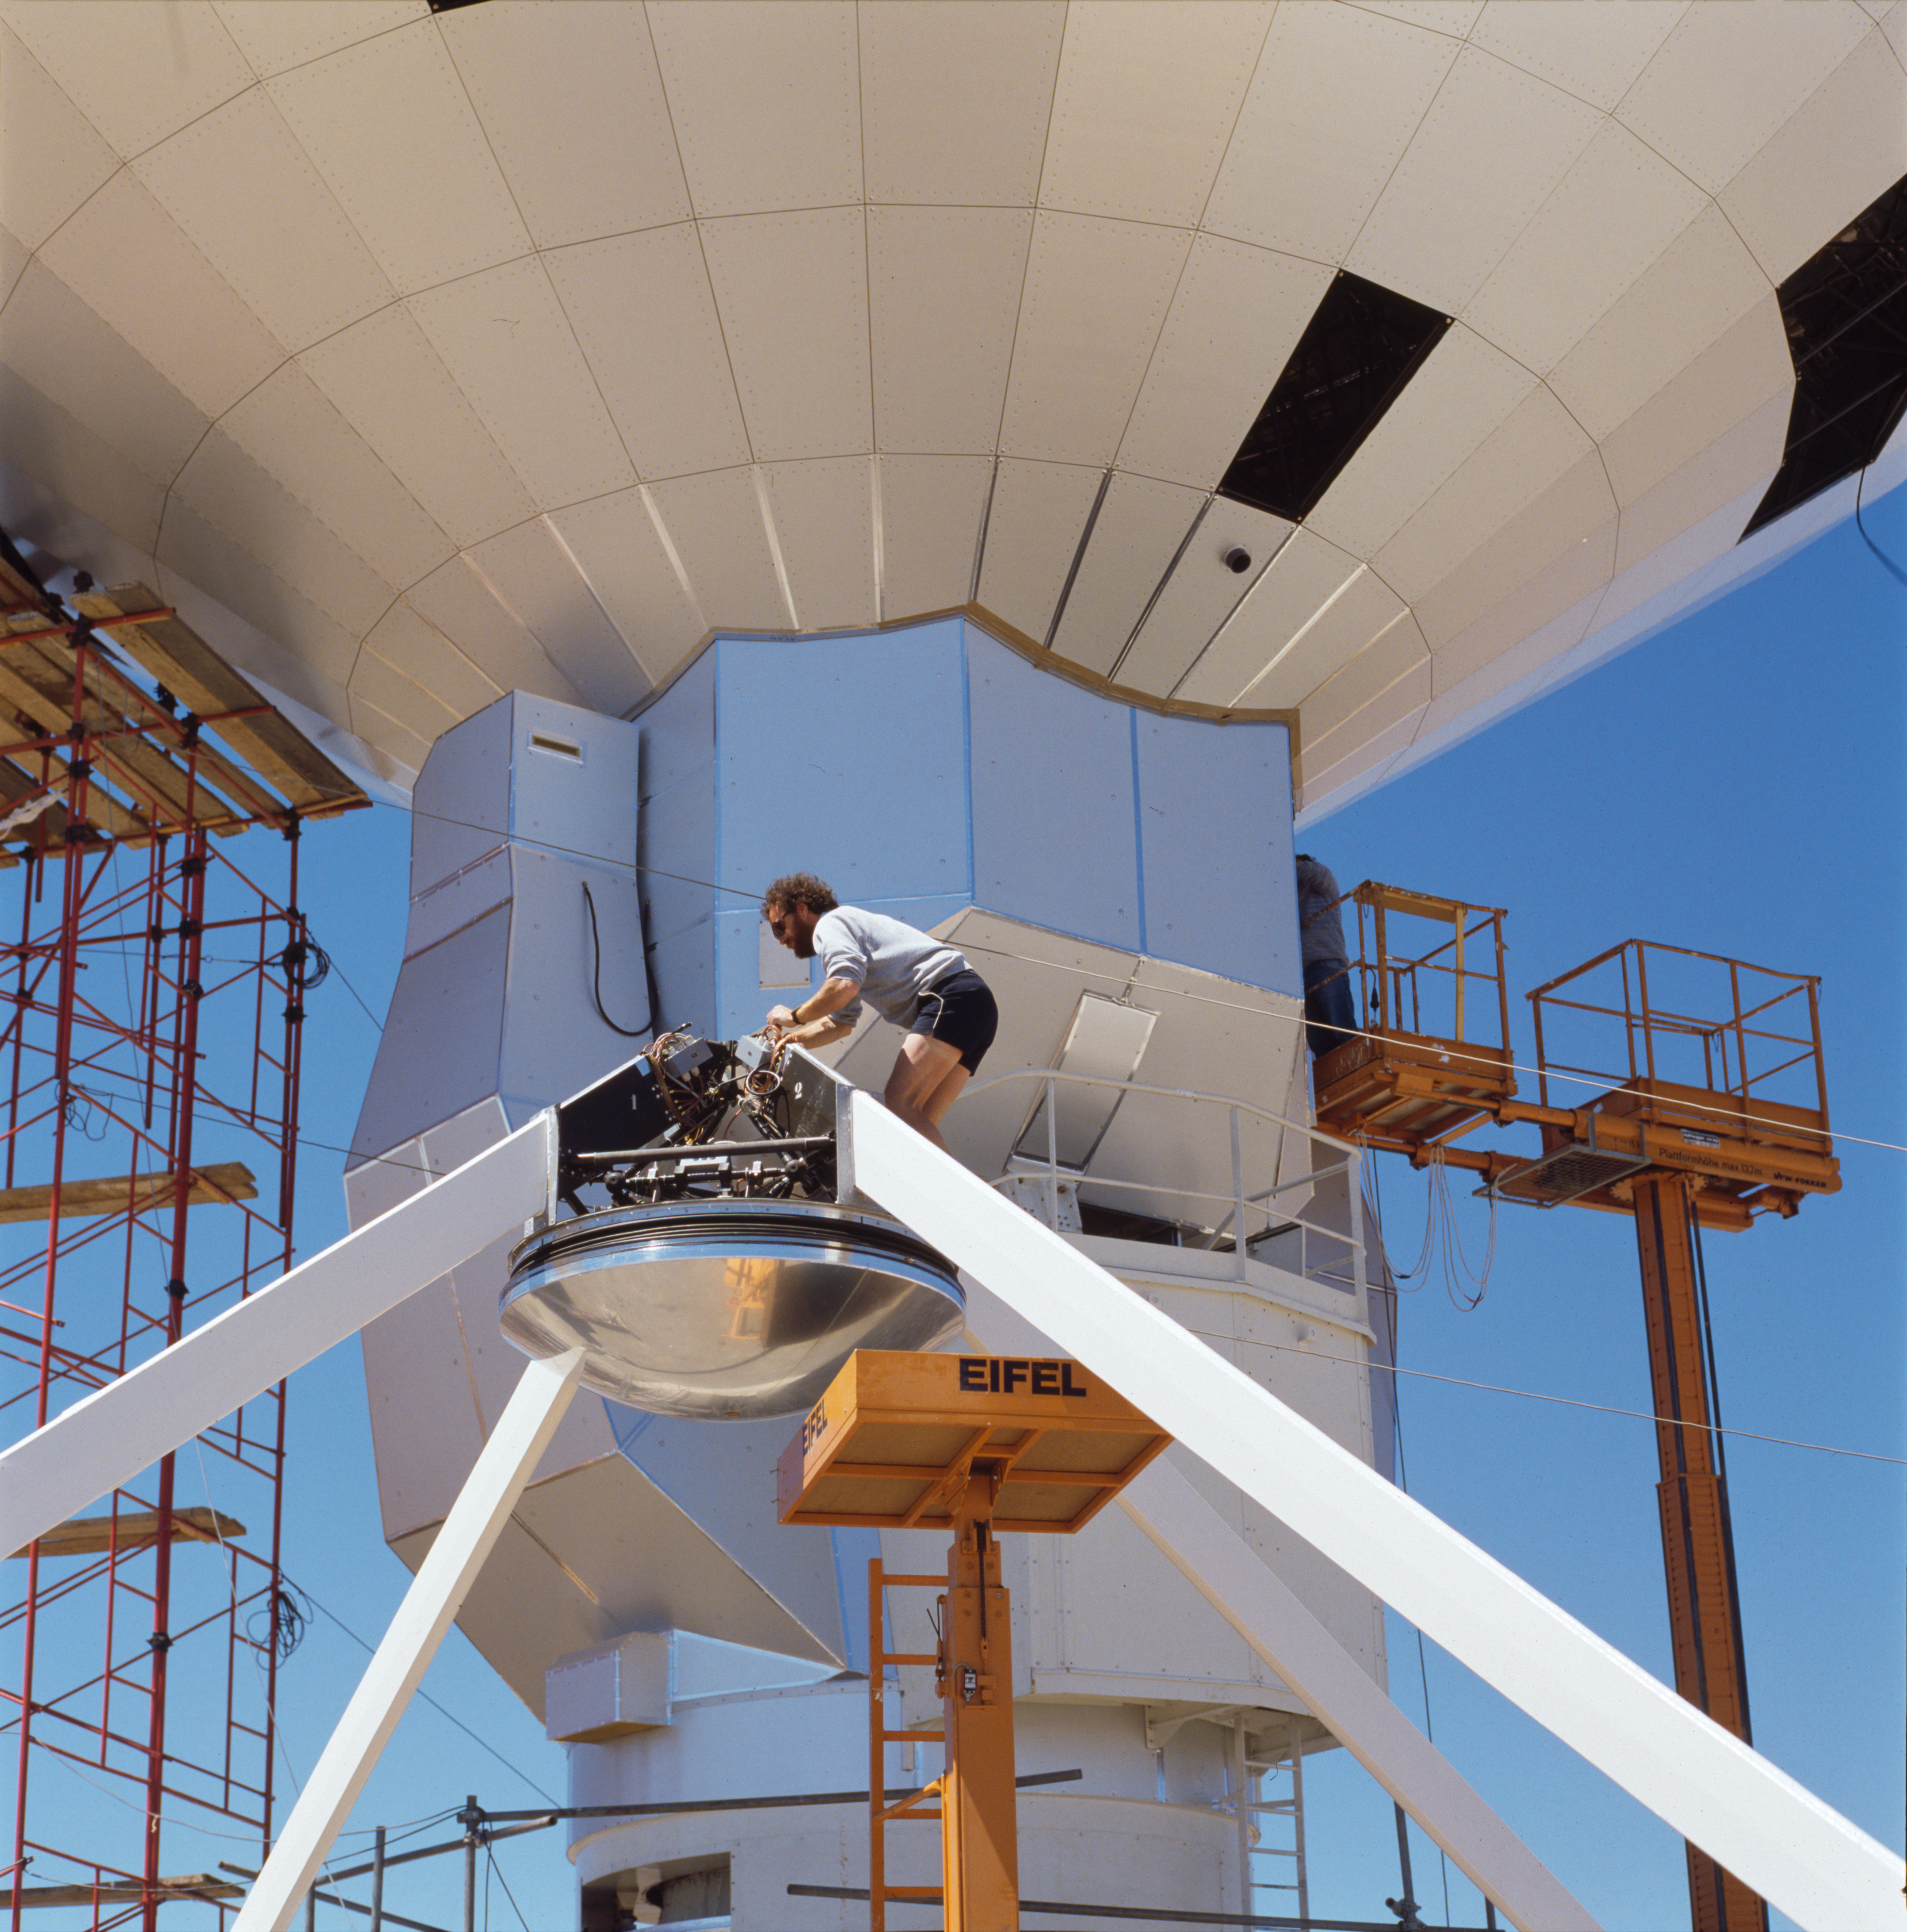

Working on the SEST

The Swedish-ESO Submillimetre Telescope (SEST) was a radio telescope of diameter 15 metres located at the La Silla Observatory in Chile. The telescope was built in 1987 as a combined project between ESO and Onsala Space Observatory, with contributions from Finland and Australia. It was then the only large telescope for submillimetre astronomy in the southern hemisphere. It was decommissioned in 2003.

The telescope was used for single-dish observations of a wide range of astronomical objects, especially the Galactic centre and the Magellanic Clouds and for interferometric observations at millimetre wavelengths.

In 1995 observations made with SEST showed that the Boomerang Nebula is the coldest known location in the universe, with a temperature lower than the background radiation.

Credit: ESO